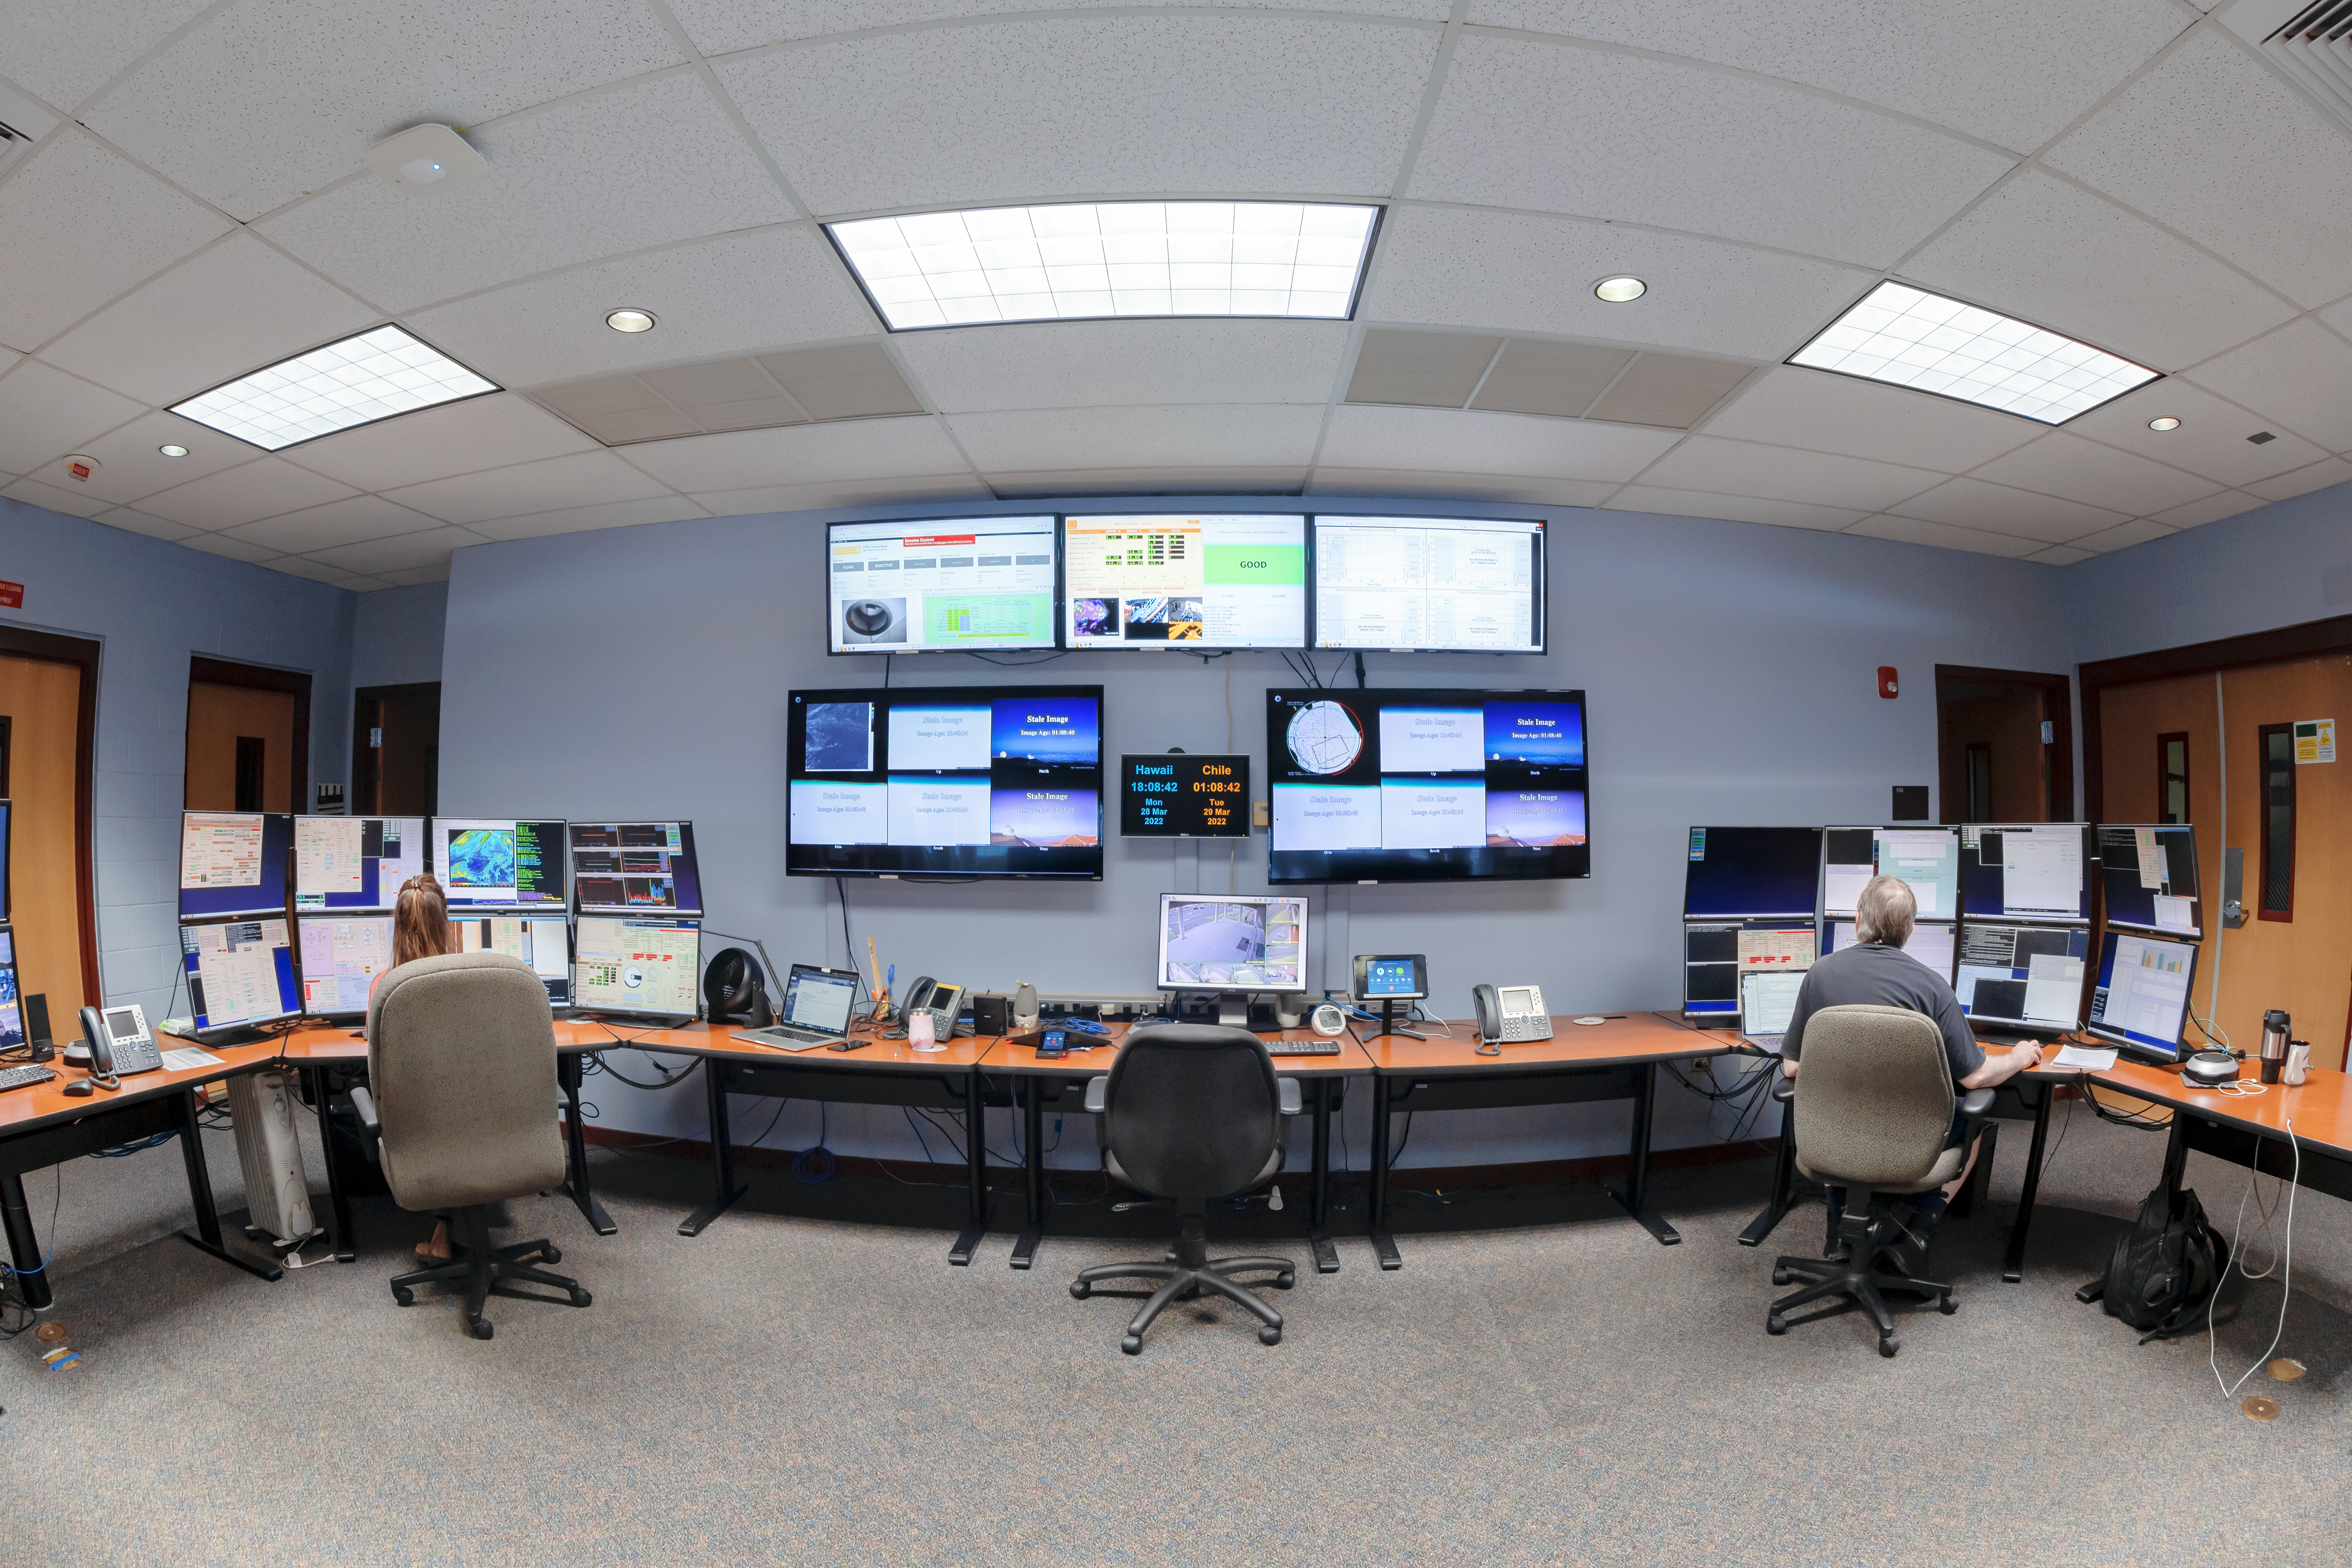

Hilo Base Facility Control Room

The control room at Gemini North Hilo Base Facility in Hilo, Hawai‘i.

Credit: International Gemini Observatory/NOIRLab/NSF/AURA/T. Matsopoulos